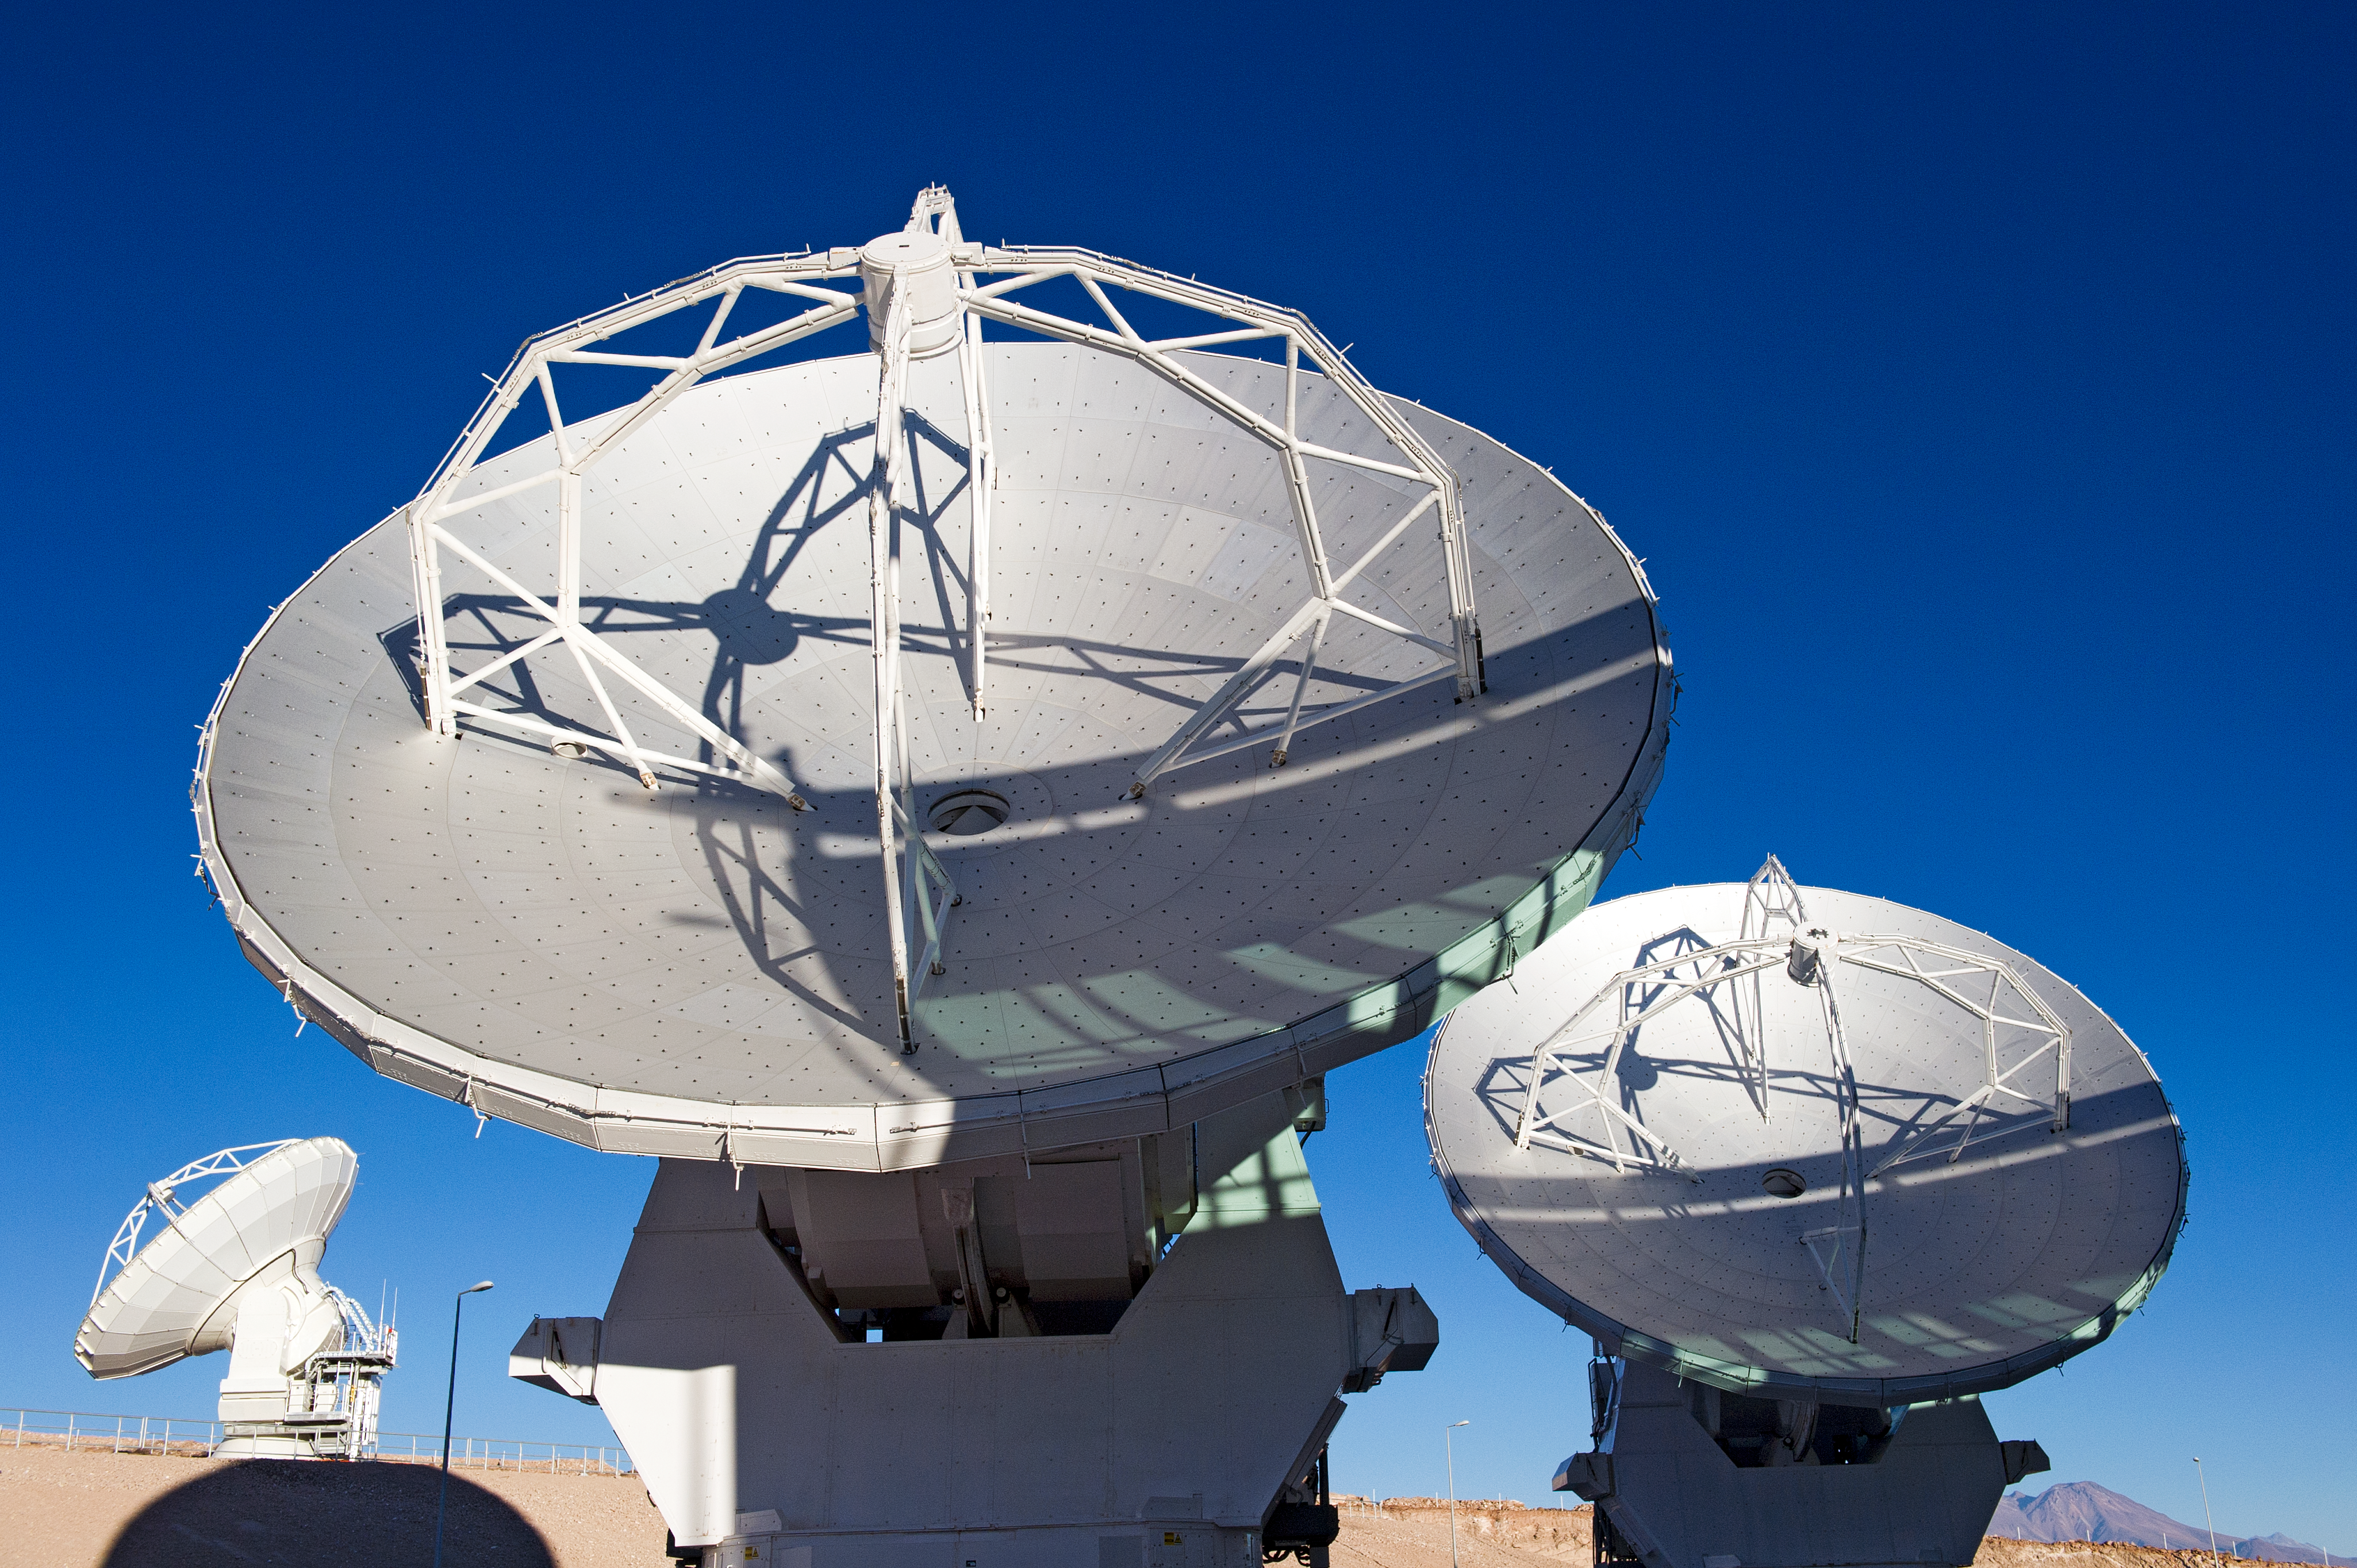

ALMA antennas at the OSF

ALMA antennas at the Operations Support Facility (OSF), located at 2900 metres altitude on the road to the 5000-metre-high Chajnantor plateau, near San Pedro de Atacama in the II Region of Chile. ALMA, the Atacama Large Millimeter/submillimeter Array, is the largest astronomical project in existence and is a truly global partnership of Europe, North America and East Asia in cooperation with the Republic of Chile. ESO is the European partner in ALMA. The ALMA array will initially be composed of 66 antennas, provided by the different partners. When the antennas are delivered by the partners to ALMA, they are tested and inspected for their final acceptance.

Credit: ESO/José Francisco Salgado (josefrancisco.org)